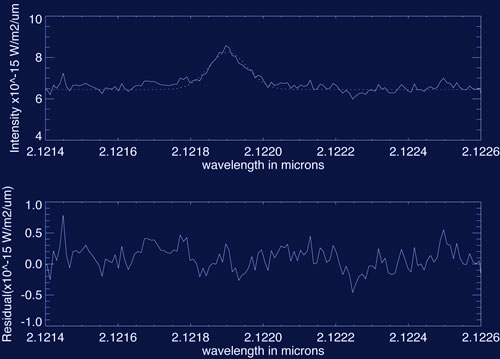

Young Stars Swim in Pools of Molecular Hydrogen

The spectrum of ECHA J0843.3-7905 divided by that of RECX12 with the fit to the H2 1-0 S(1) line and residuals in the lower panel.

Credit: International Gemini Observatory/NOIRLab/NSF/AURA